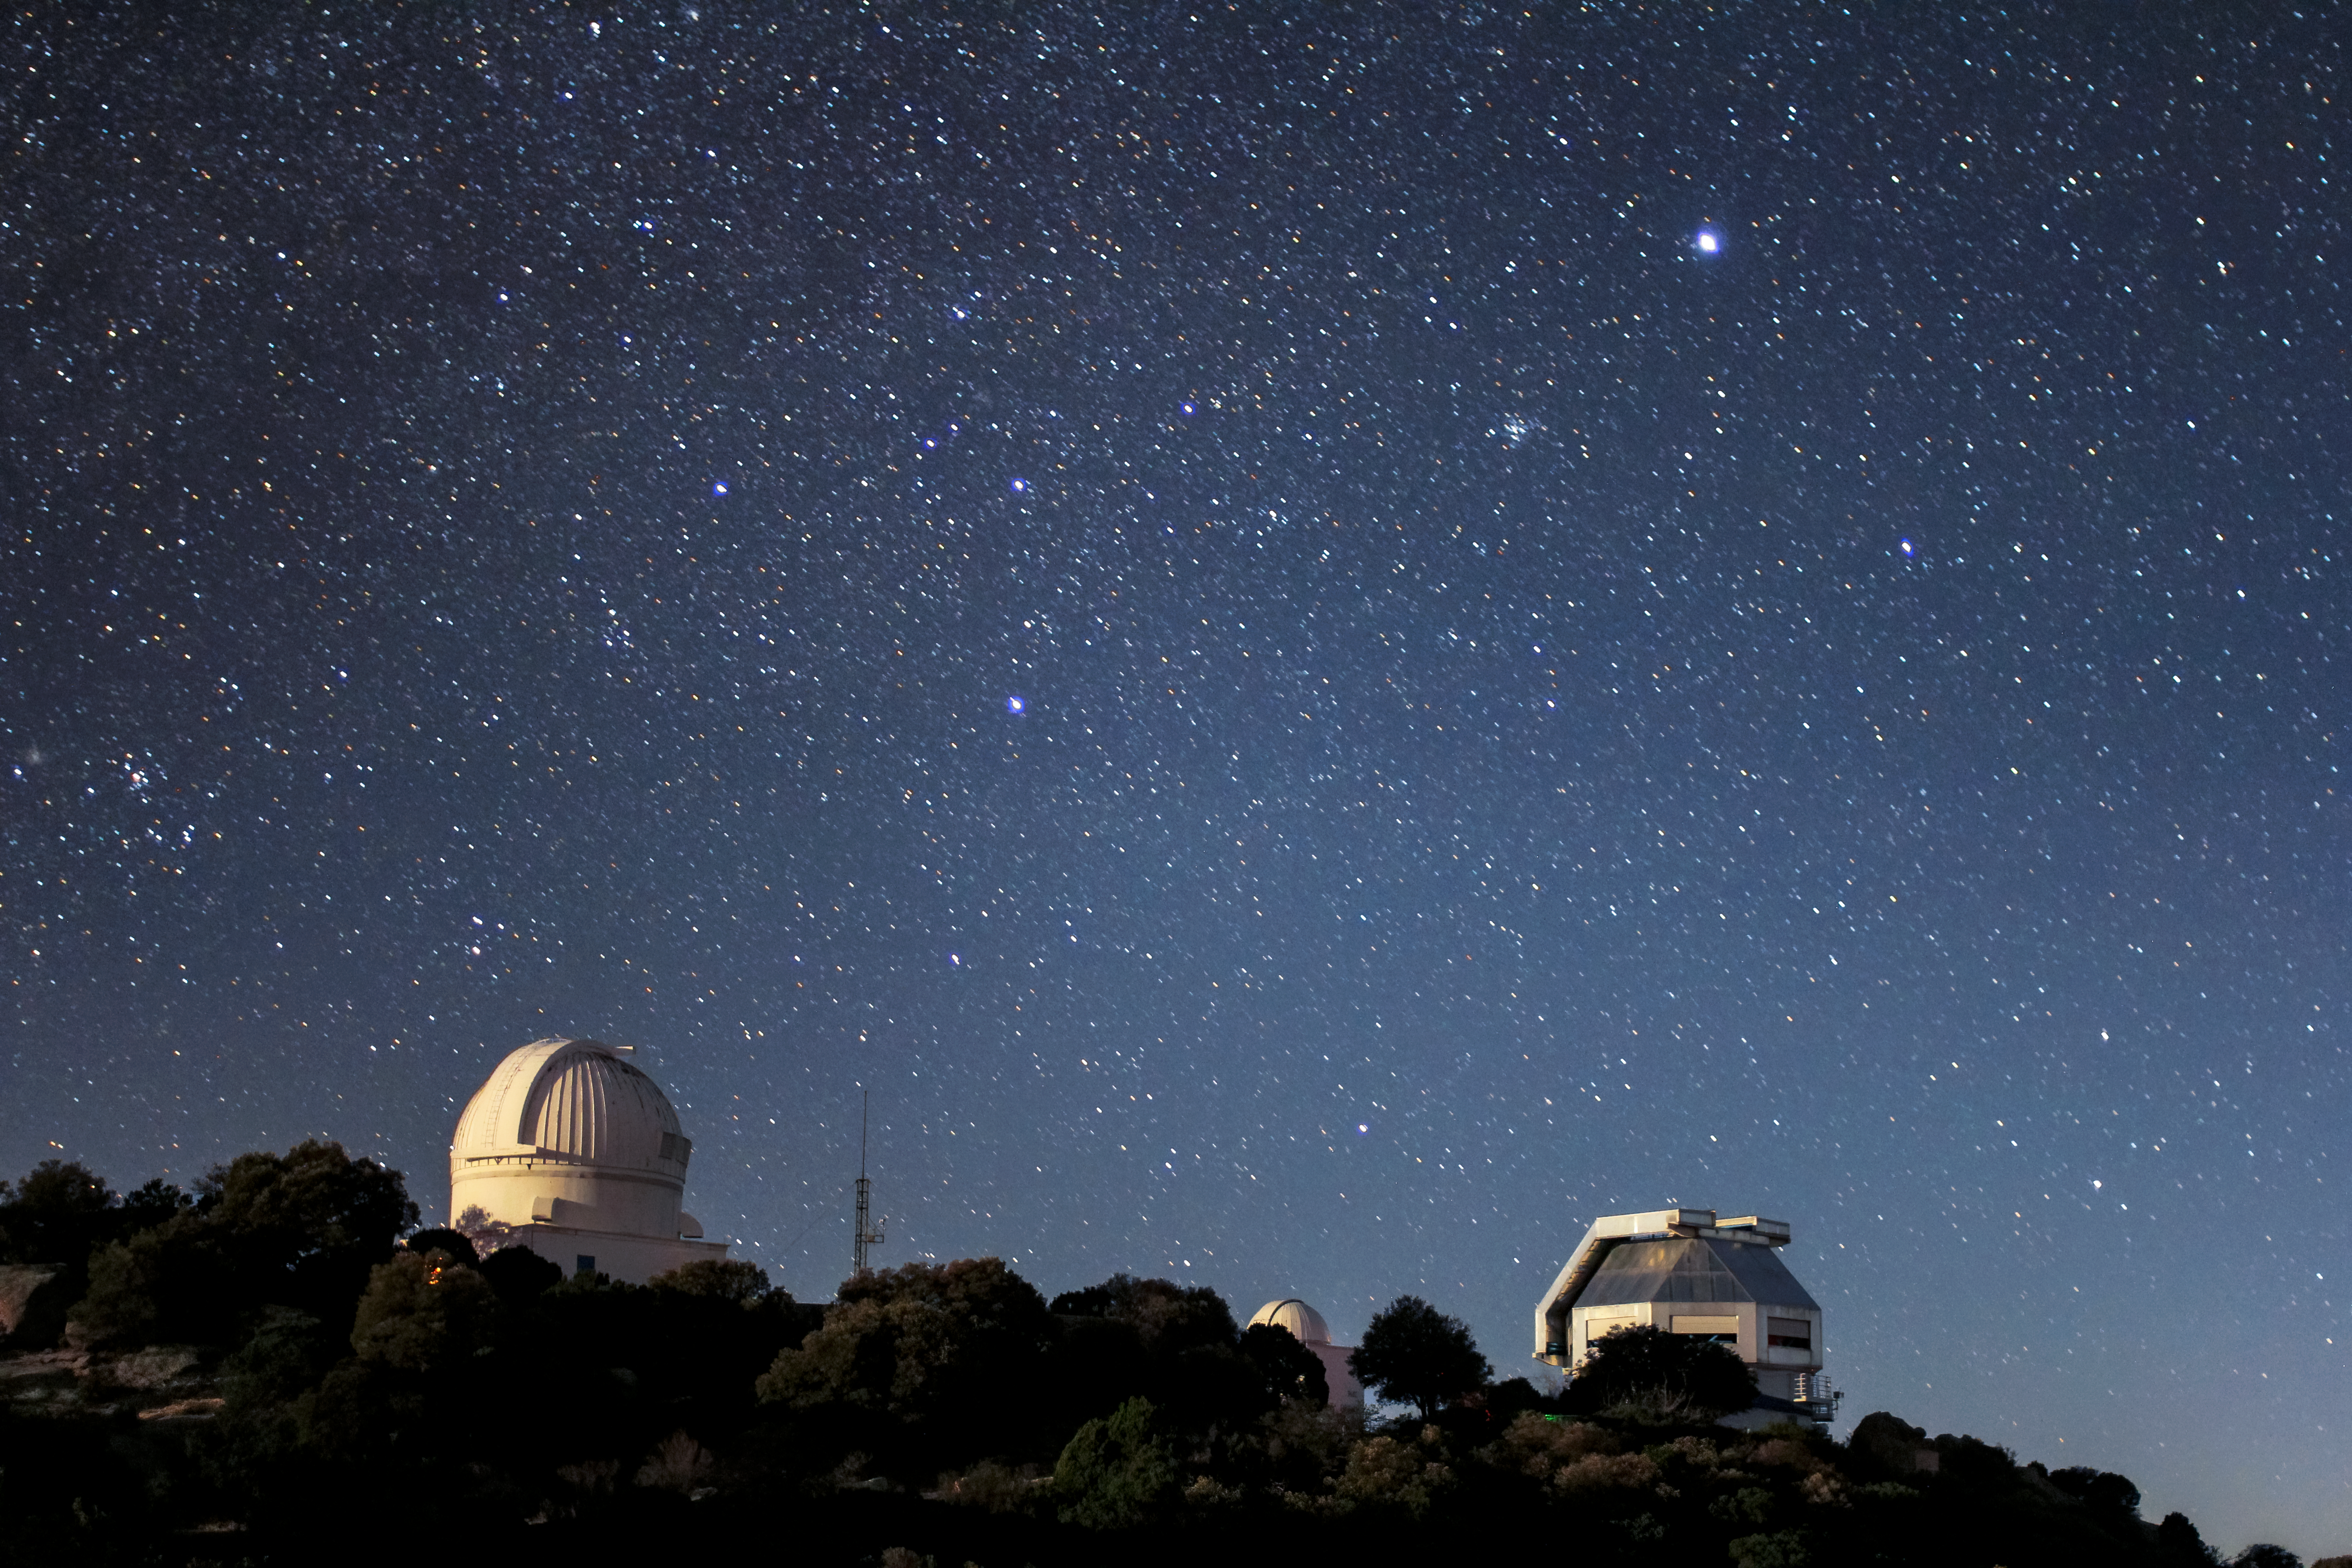

Starry Sky over the WIYN 3.5-meter Telescope

Starry sky over the WIYN 3.5-meter Telescope and the WIYN 0.9-meter Telescope telescope at Kitt Peak National Observatory near Tucson, AZ.

Credit: KPNO/NOIRLab/NSF/AURA/ P. Marenfeld